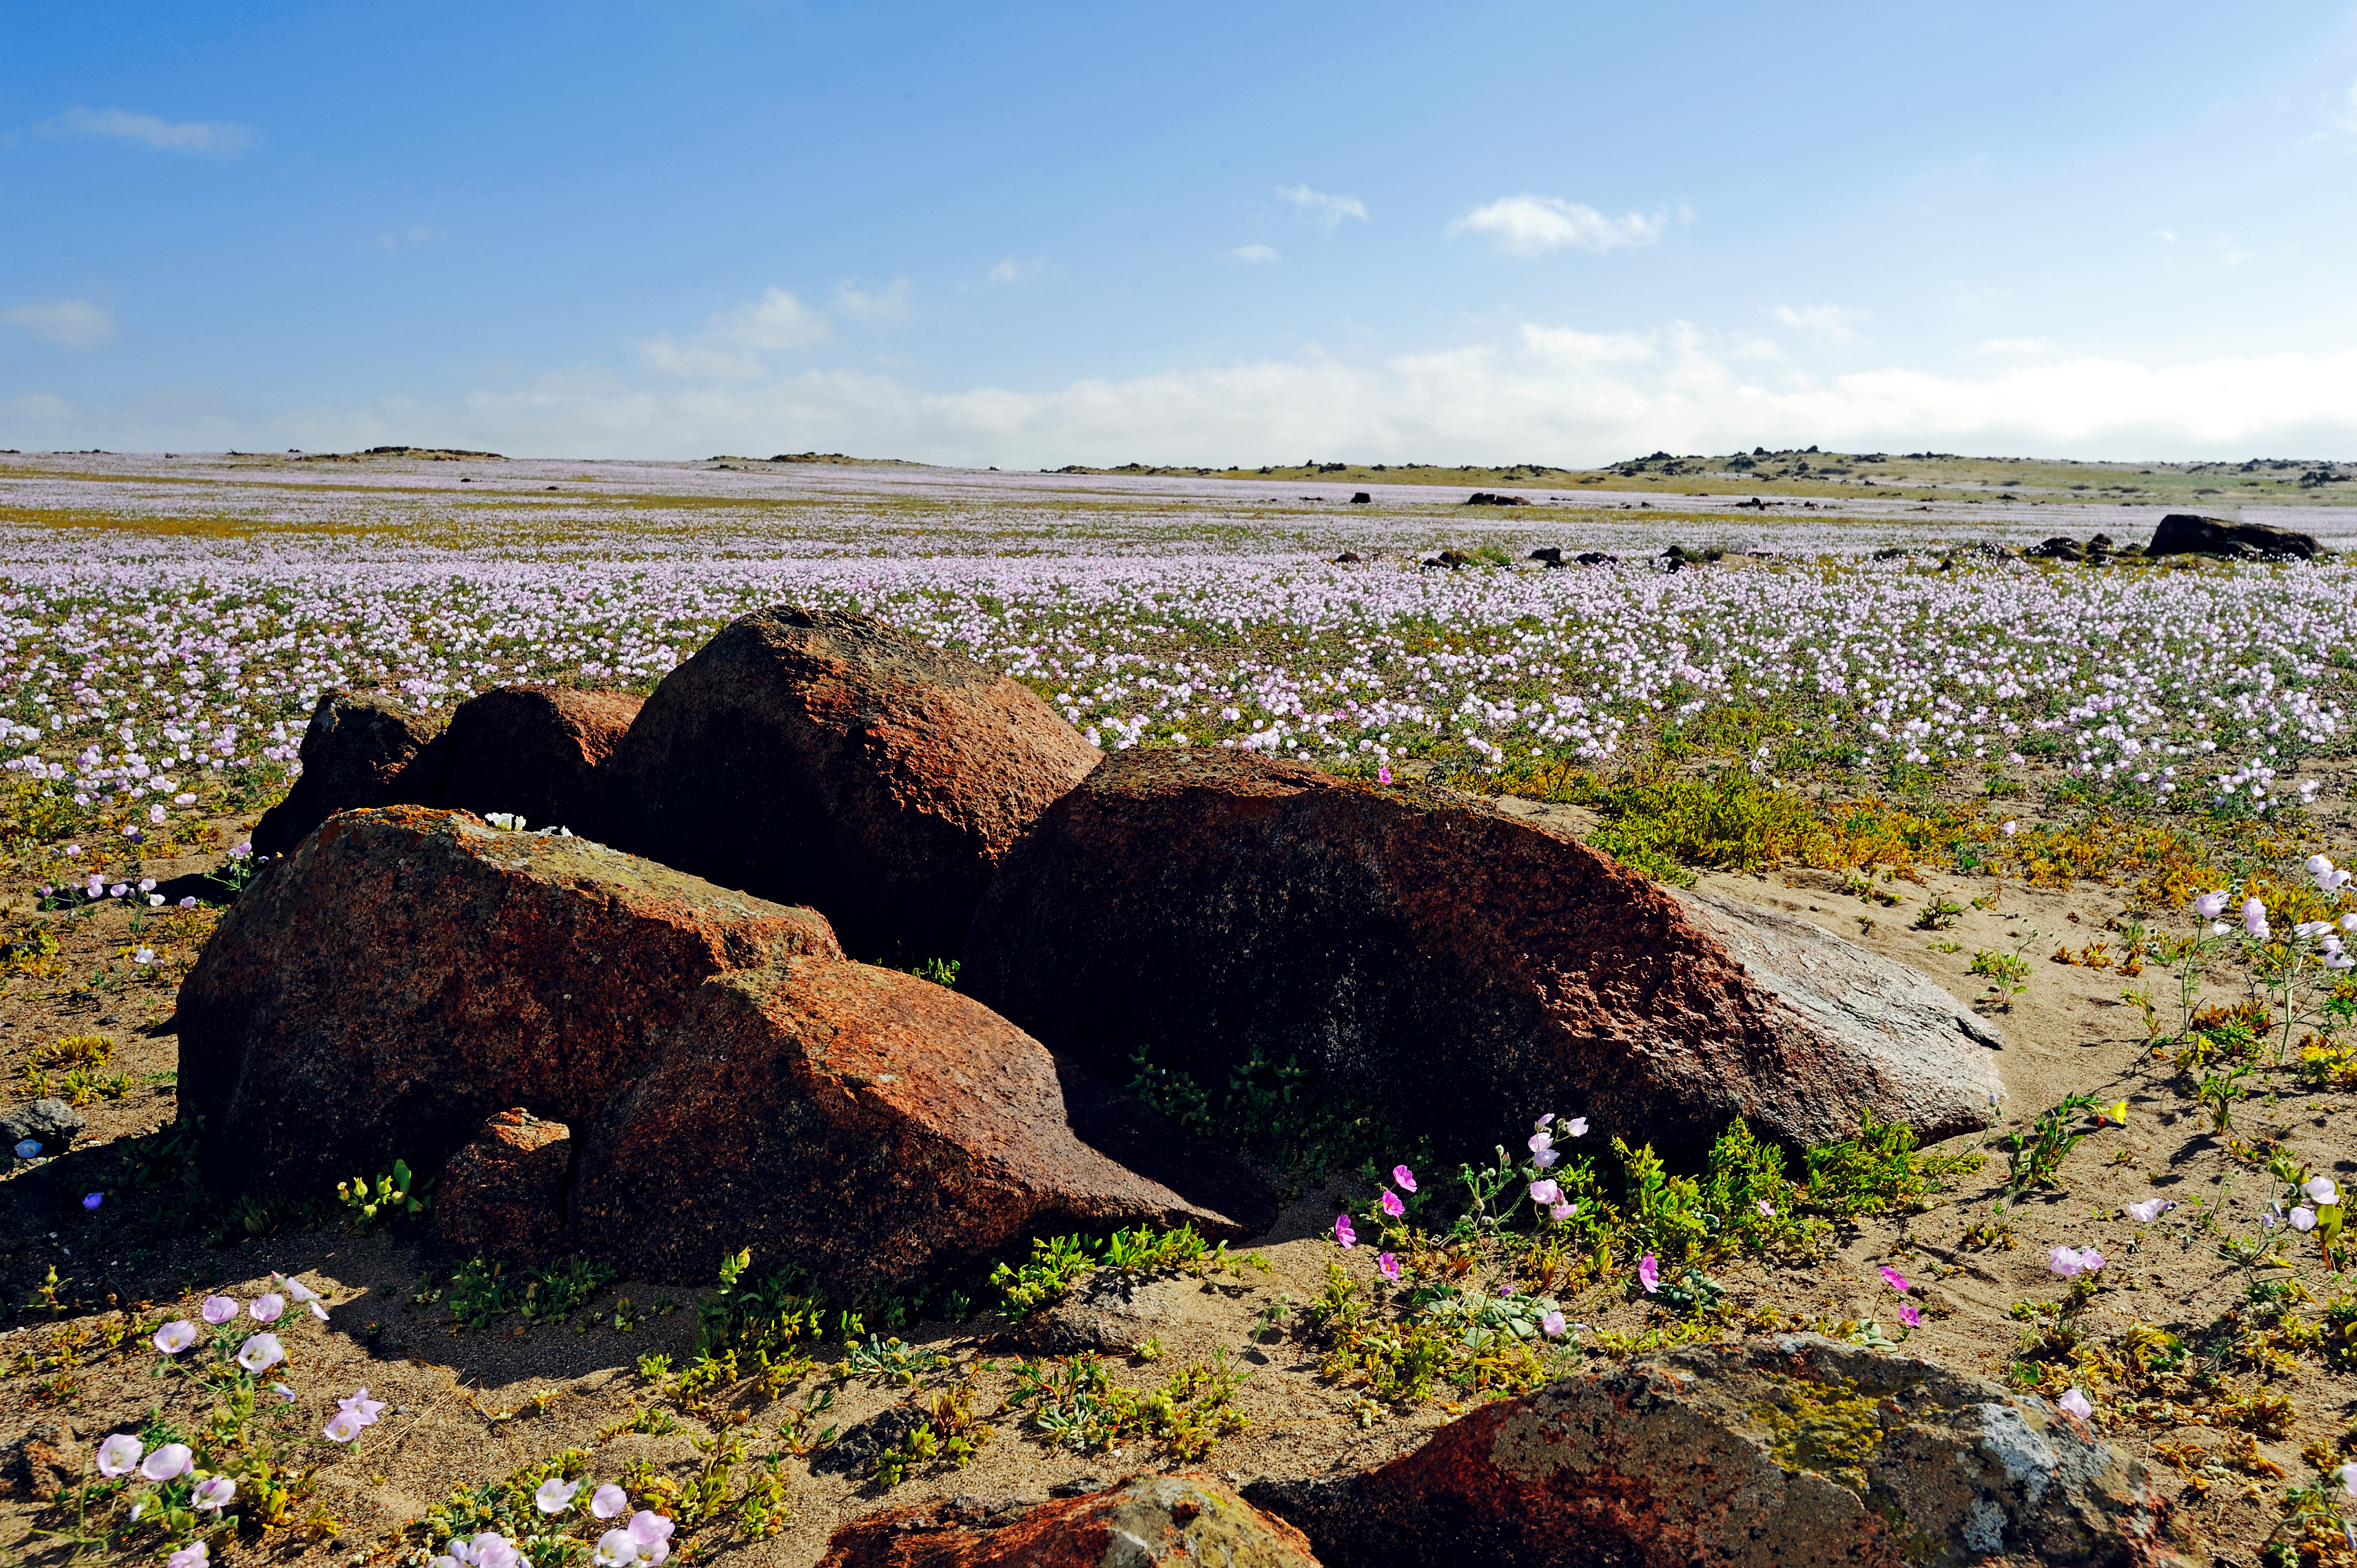

The Atacama Desert in bloom

Large field of wild flowers in the Atacama Desert blooming in a rainbow of colours.

Credit: ESO/P. Pardo Ávalos